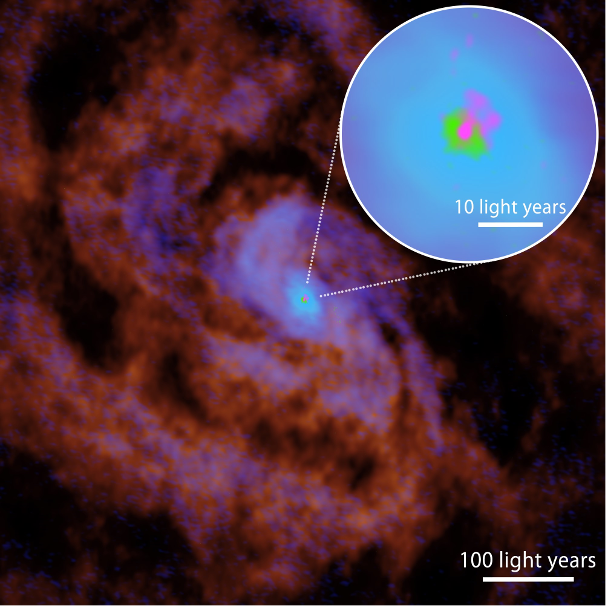

The central region of the Circinus Galaxy observed with ALMA

The distributions of carbon monoxide (CO, reflecting the presence of medium-density molecular gas), atomic carbon (C, reflecting the presence of the atomic gas), hydrogen cyanide (HCN, reflecting the presence of high-density molecular gas), and the hydrogen recombination line (H36α; reflecting the presence of ionized gas), are shown in red, blue, green, and pink, respectively. There is an active galactic nucleus at the center. This galaxy is known to have a tilted structure from the outer to the inner regions, with the central region resembling a nearly edge-on disk. The size of the central dense gas disk (green) is approximately six light-years: this has been observed thanks to the high resolution of ALMA (see the inset for the zoom-up view). The plasma outflow travels almost perpendicular to the central dense disk.

Credit: ALMA (ESO/NAOJ/NRAO), T. Izumi et al